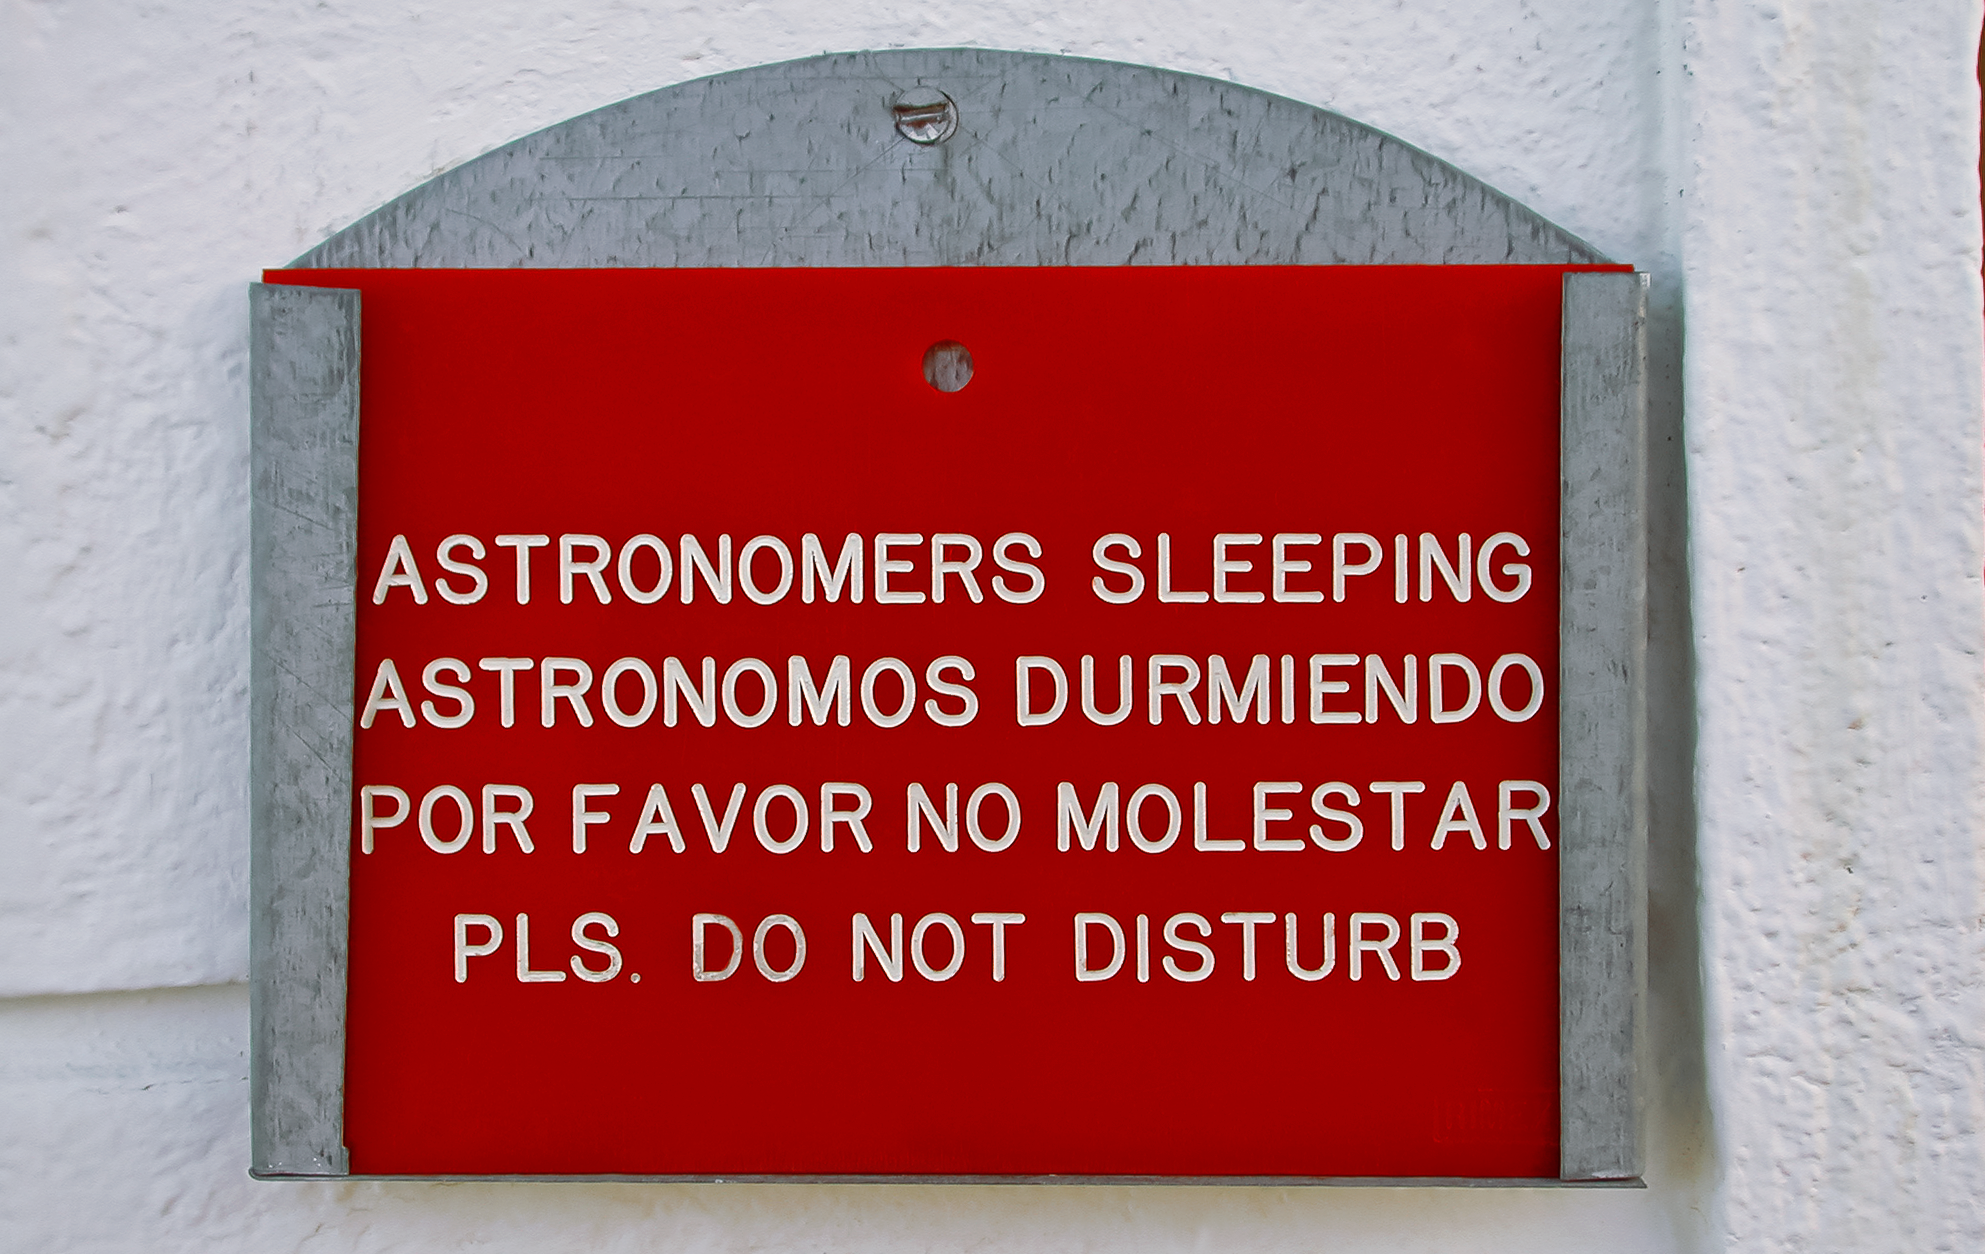

Astronomers sleeping

While the ESO observatories are quite busy during the dark hours of the night, during the day they are very quiet. To make sure astronomers are relaxed for the next observation night, signs remind visitors to be quiet.

Credit: F. Kerschbaum/ESO